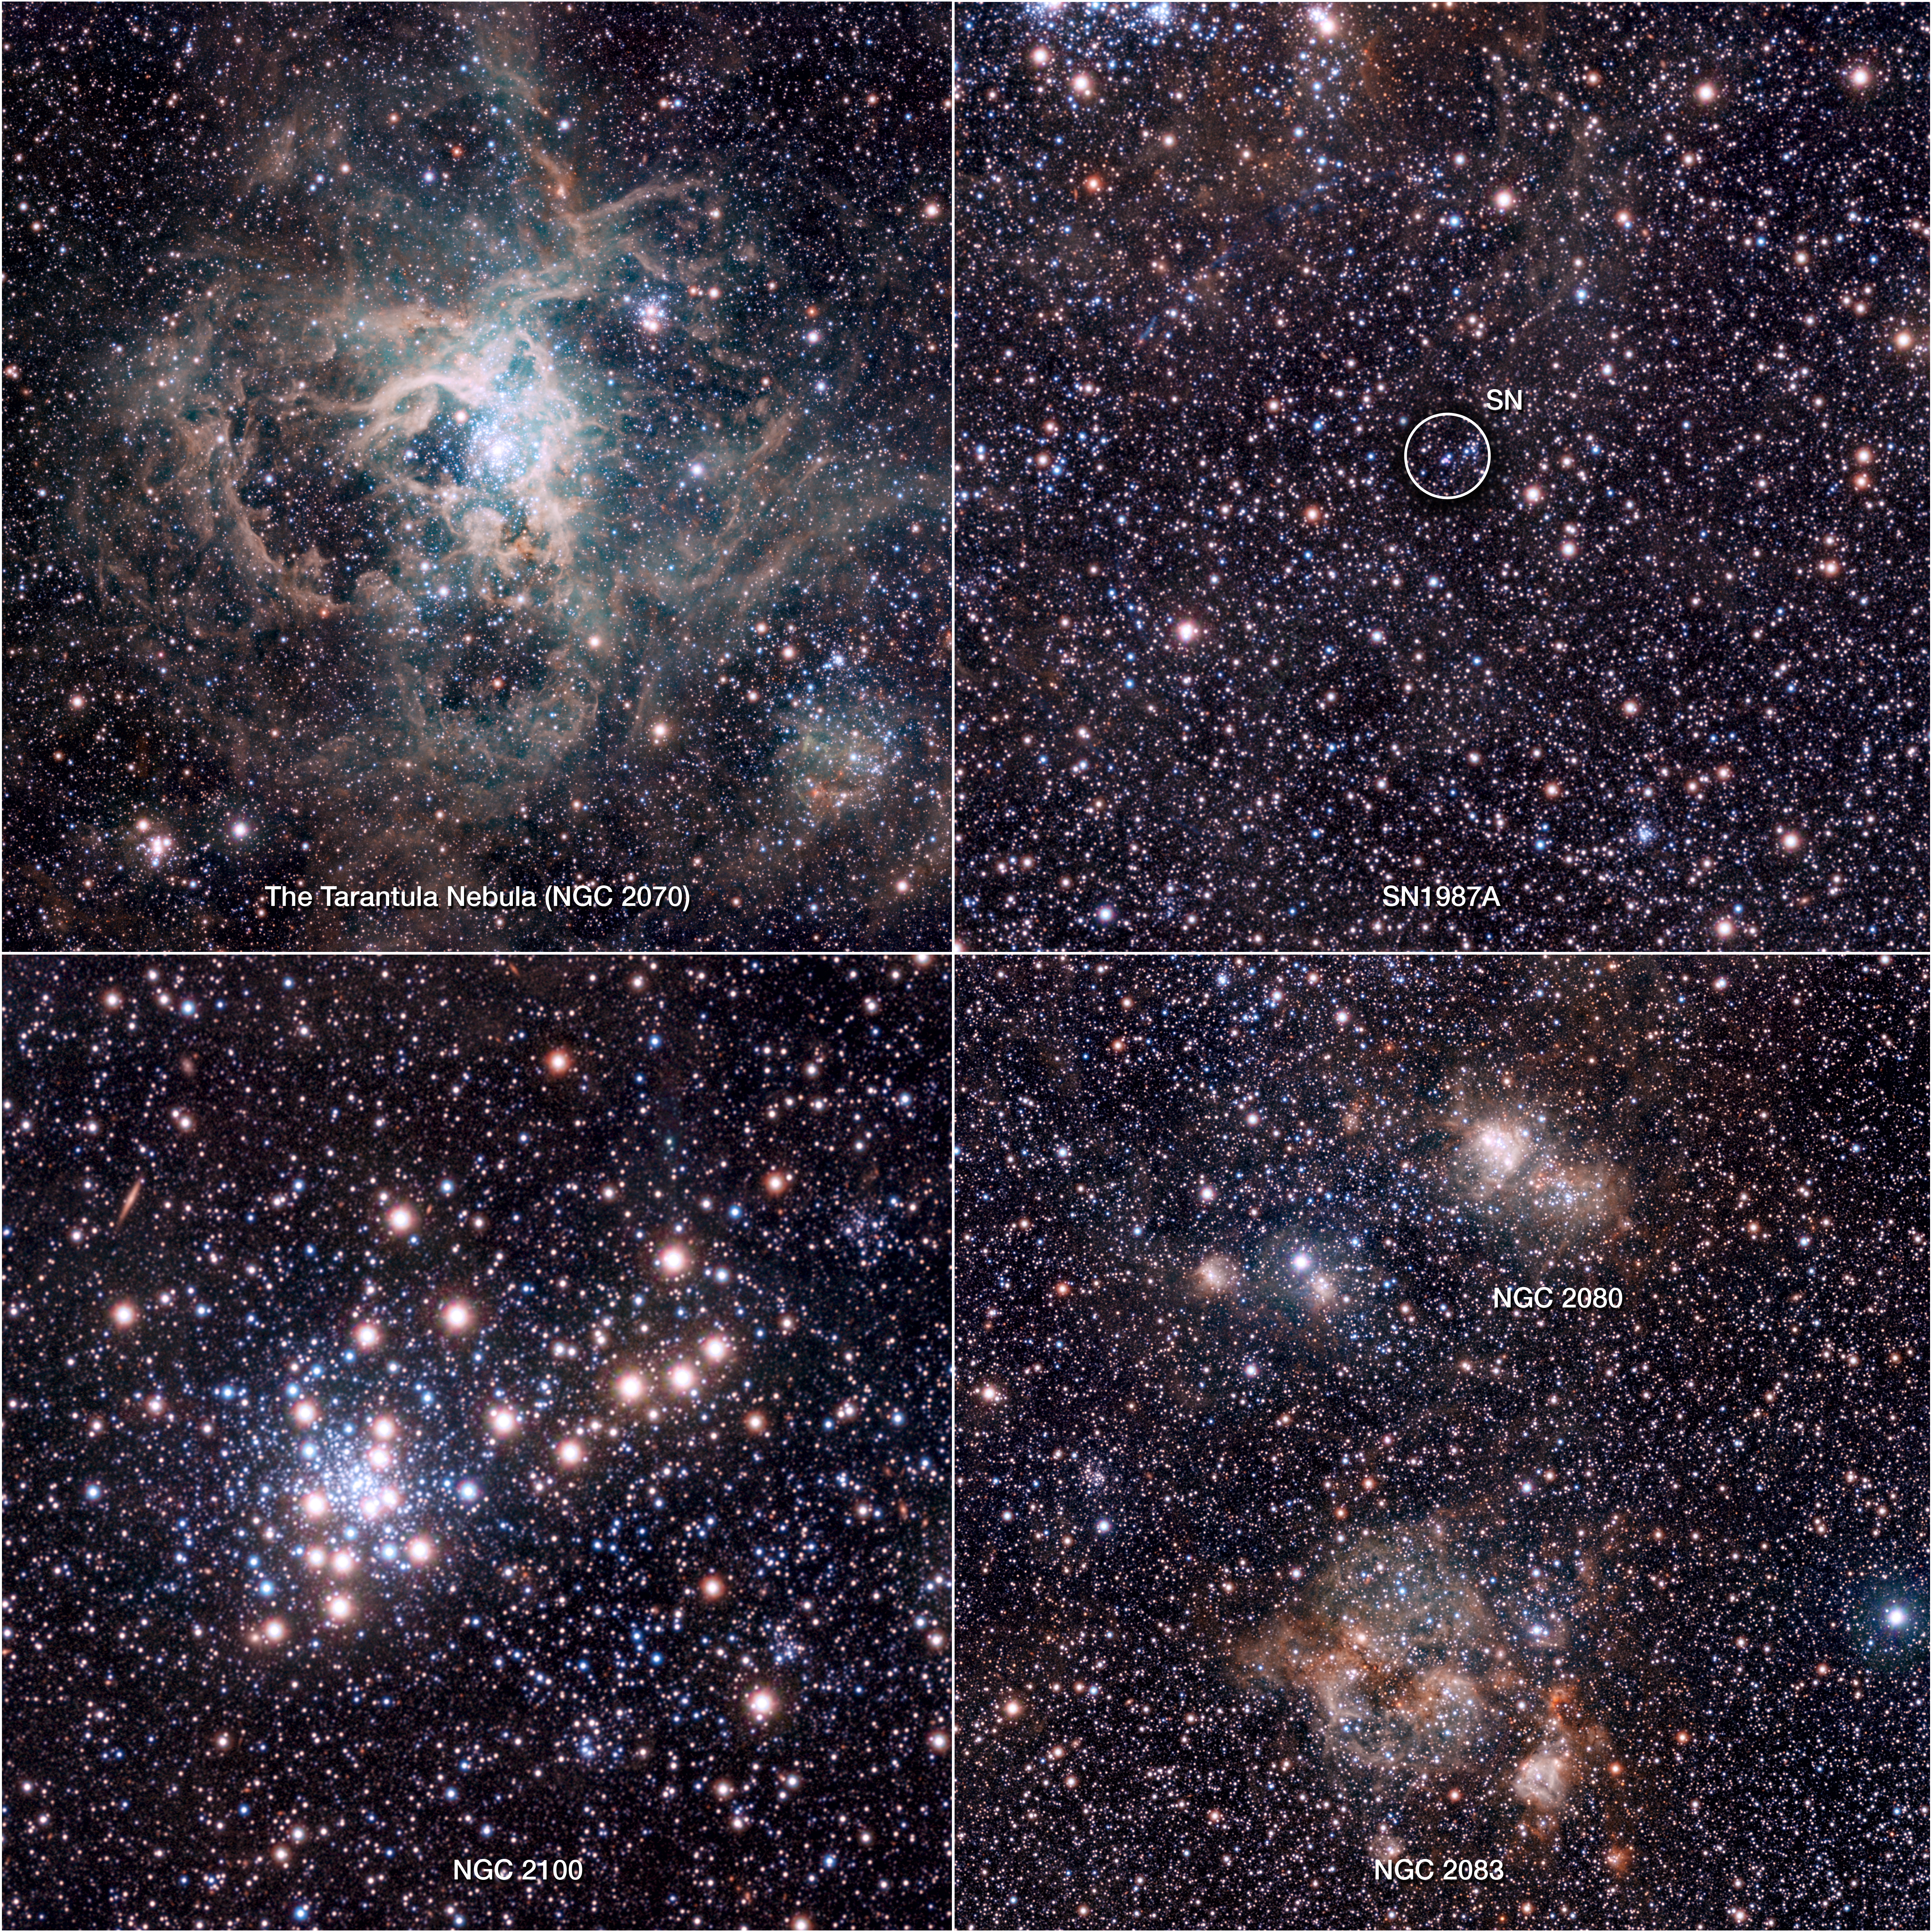

Extracts from the VISTA Magellanic Cloud Survey view of the Tarantula Nebula

This composite image shows extracts from a near-infrared VISTA image of the spectacular 30 Doradus star-forming region, also called the Tarantula Nebula. This infrared image, made with ESO’s VISTA survey telescope, is from the VISTA Magellanic Cloud Survey. The project will scan a vast area — 184 square degrees of the sky (corresponding to almost one thousand times the apparent area of the full Moon), including our nearby neighbouring galaxies the Large and Small Magellanic Clouds.

Credit: ESO/M.-R. Cioni/VISTA Magellanic Cloud Survey. Acknowledgment: Cambridge Astronomical Survey Unit